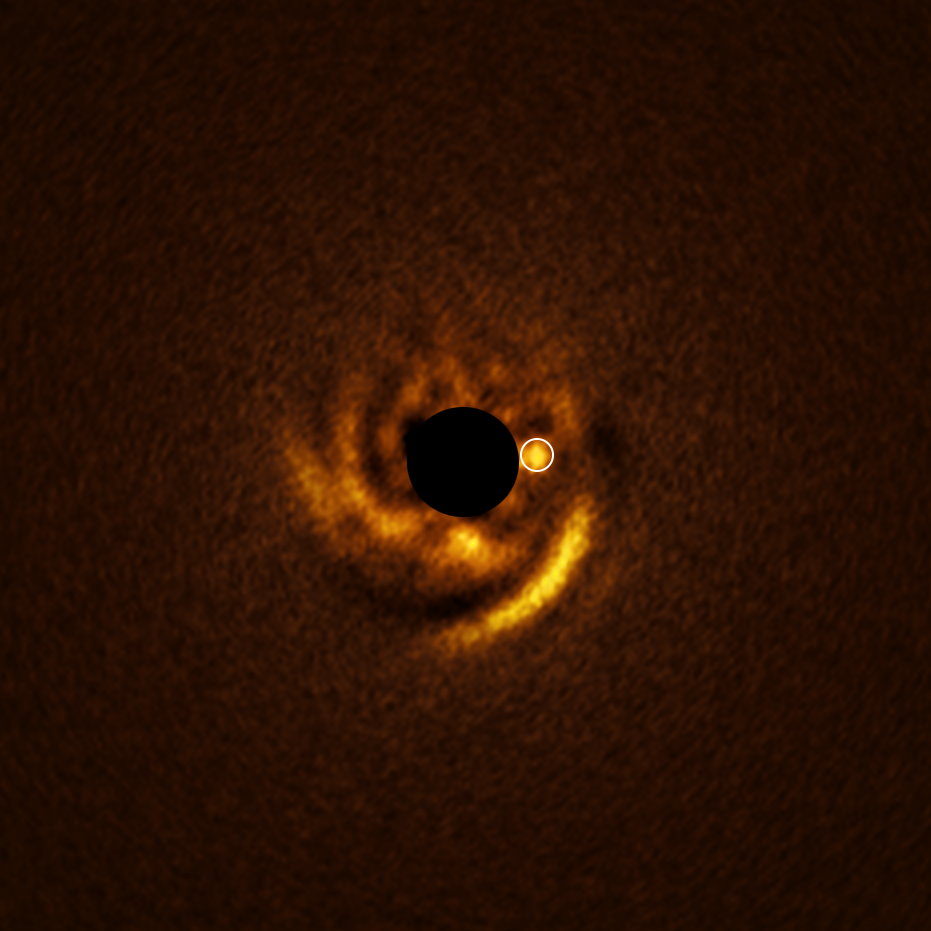

Disc and a candidate planet around the star HD 135344B as seen with ERIS

This image, taken with ESO’s Very Large Telescope (VLT), shows a spiral disc around the young star HD 135344B. The image was obtained with the VLT’s Enhanced Resolution Imager and Spectrograph (ERIS) instrument, which found a candidate planet that may be sculpting the spiral features in the disc. The location of this planet is indicated with a white circle.

The central black circle corresponds to a coronagraph — a device that blocks the light of the star to reveal faint details around it.

Credit: ESO/F. Maio et al.